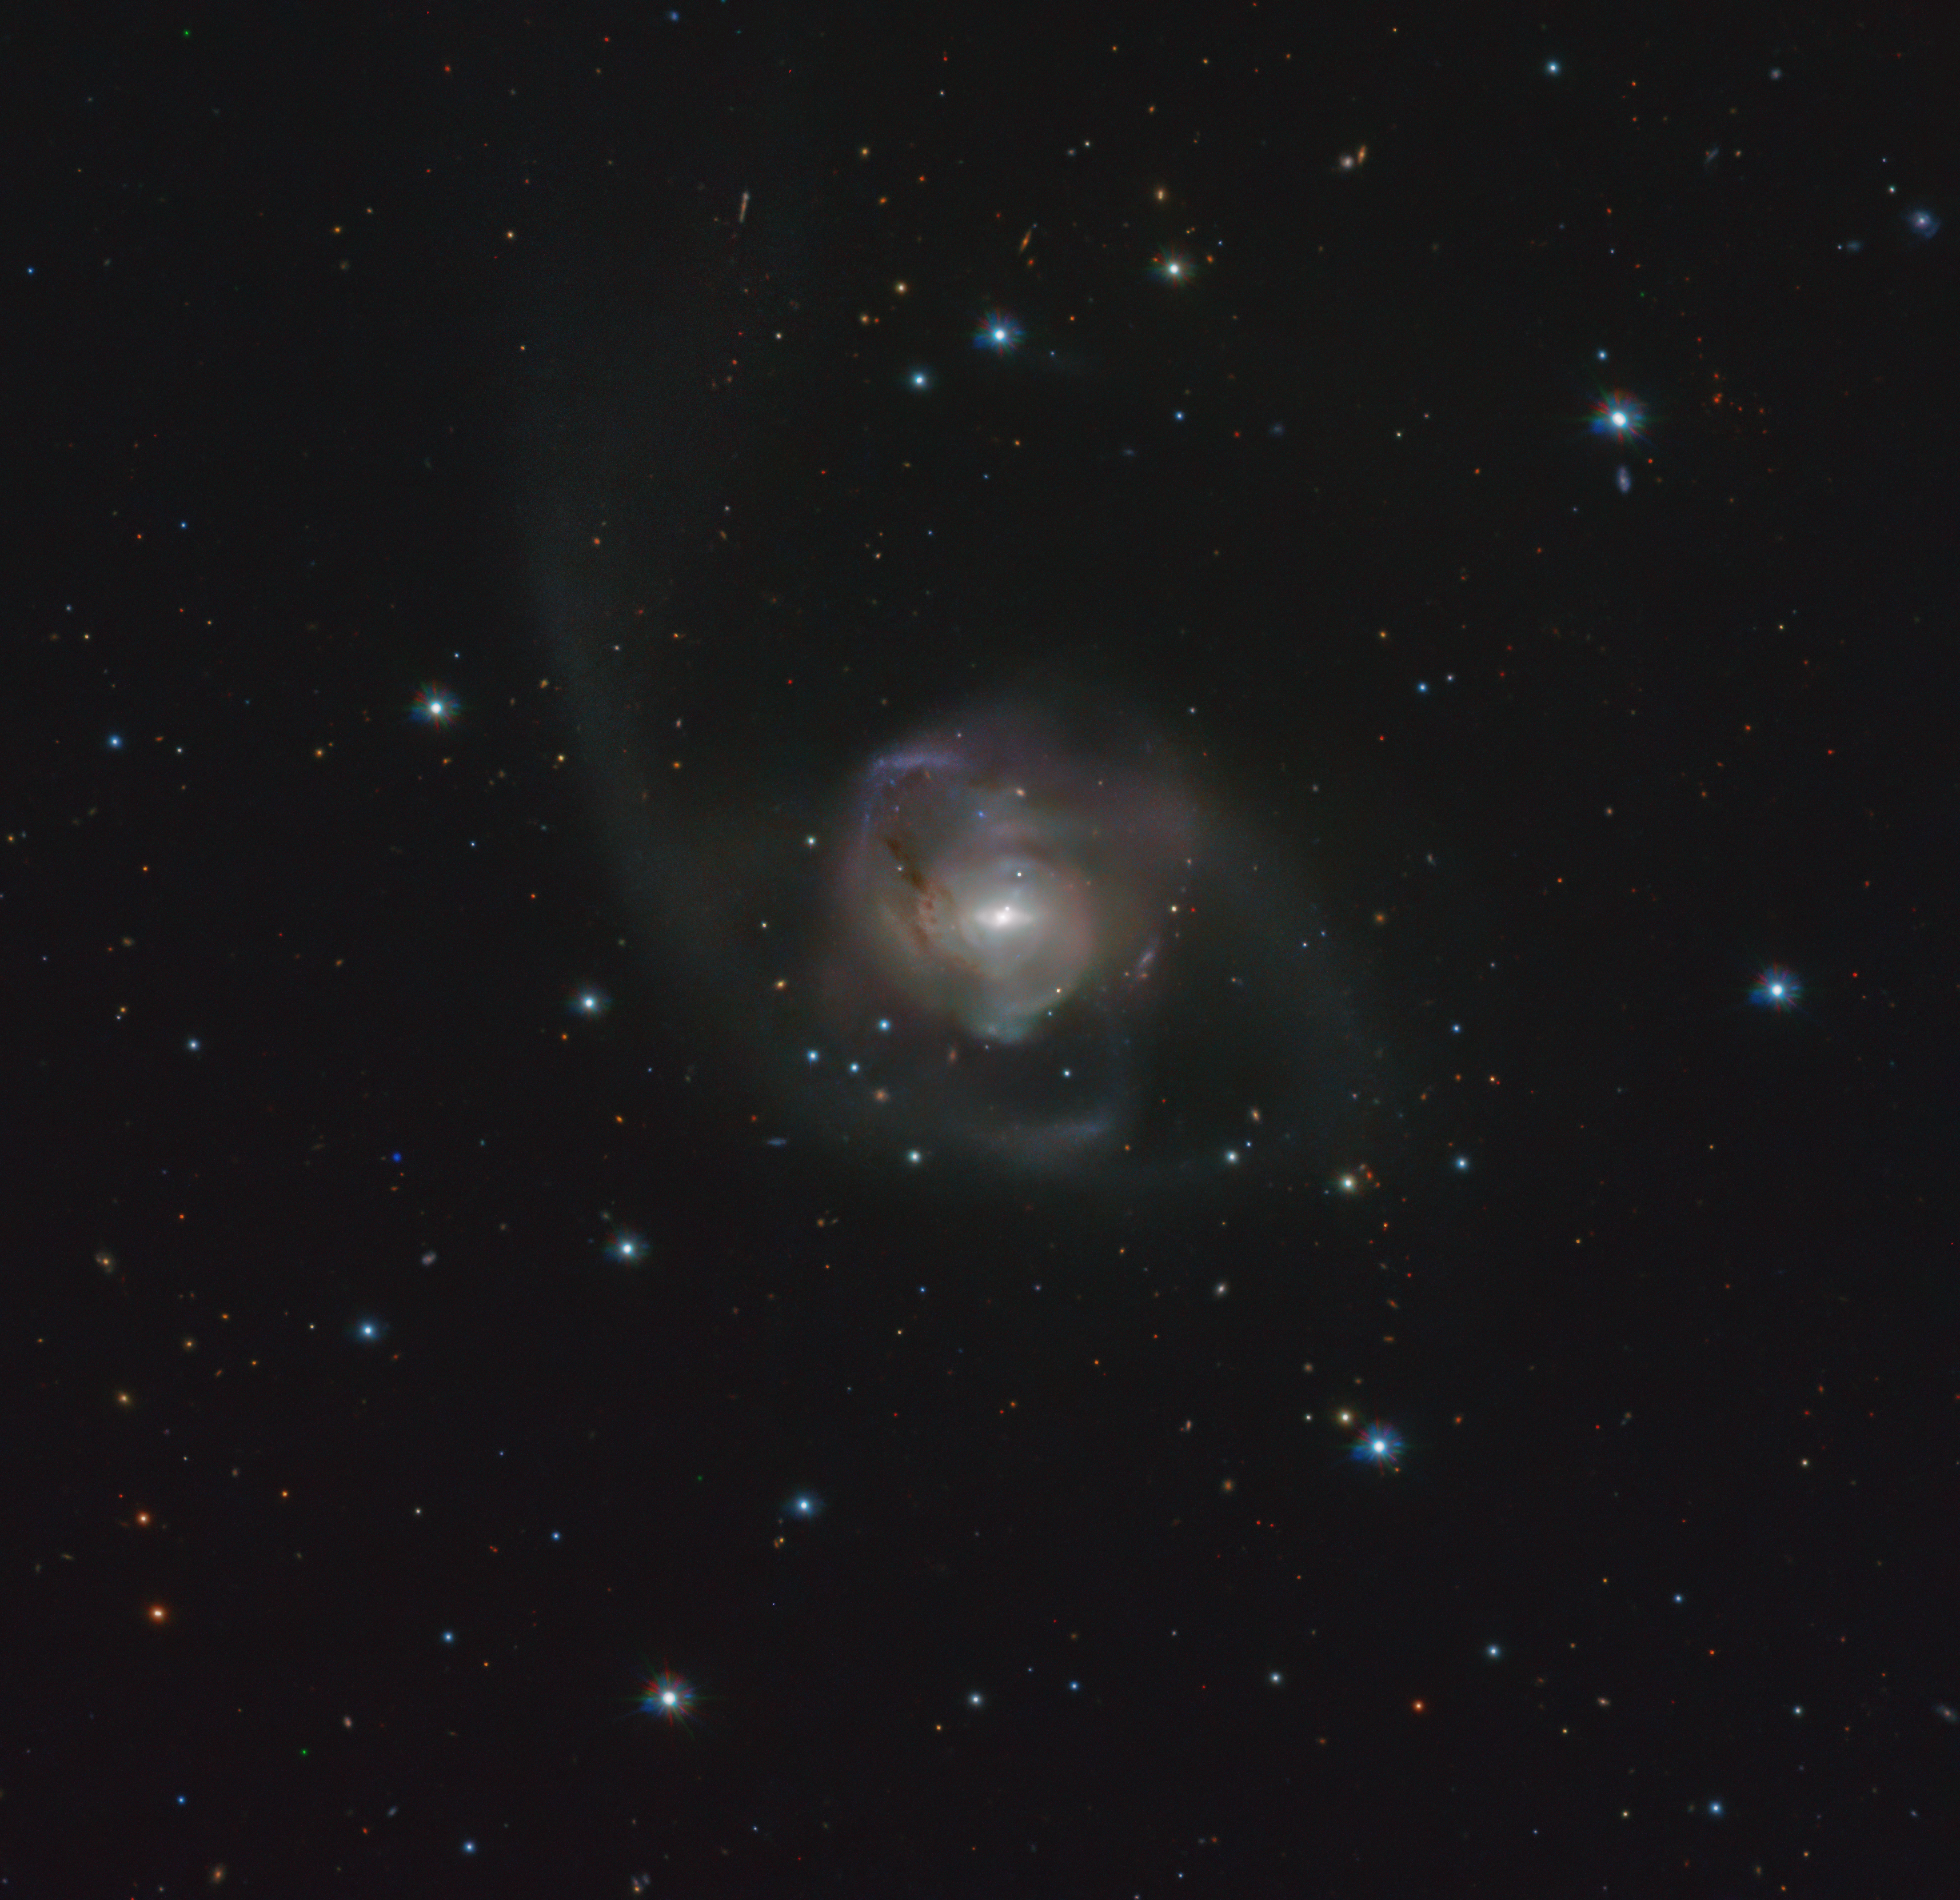

Bumps in the heavens

Just as people at a busy crossroad may accidentally bump into each other, so too can galaxies in the Universe! But in this case, the outcome is more dramatic than a small nudge. When two galaxies clash, they merge into each other, giving birth to a new, bigger one. One example is the NGC 7727 galaxy, shown in this image from ESO’s VLT Survey Telescope (VST) in Chile.

Located 89 million light-years away from Earth in the constellation Aquarius, NGC 7727 is believed to be the result of a clash between two galaxies that occurred about one billion years ago. The consequences of this tremendous cosmic bump are still evident in the peculiar, irregular shape of NGC 7727 and the streams of stars in its outer regions.

The image was taken in visible light as part of the VST-ATLAS survey. The goal of the survey is to map a vast region of the Southern Sky — so large you could fit about 19,000 full moons in it! By studying the galaxies in this region, astronomers aim to shed new light on the nature of dark energy, the mysterious force permeating the Universe and causing its accelerating expansion.

Credit: ESO/VST ATLAS team. Acknowledgement: Durham University/CASU/WFAU